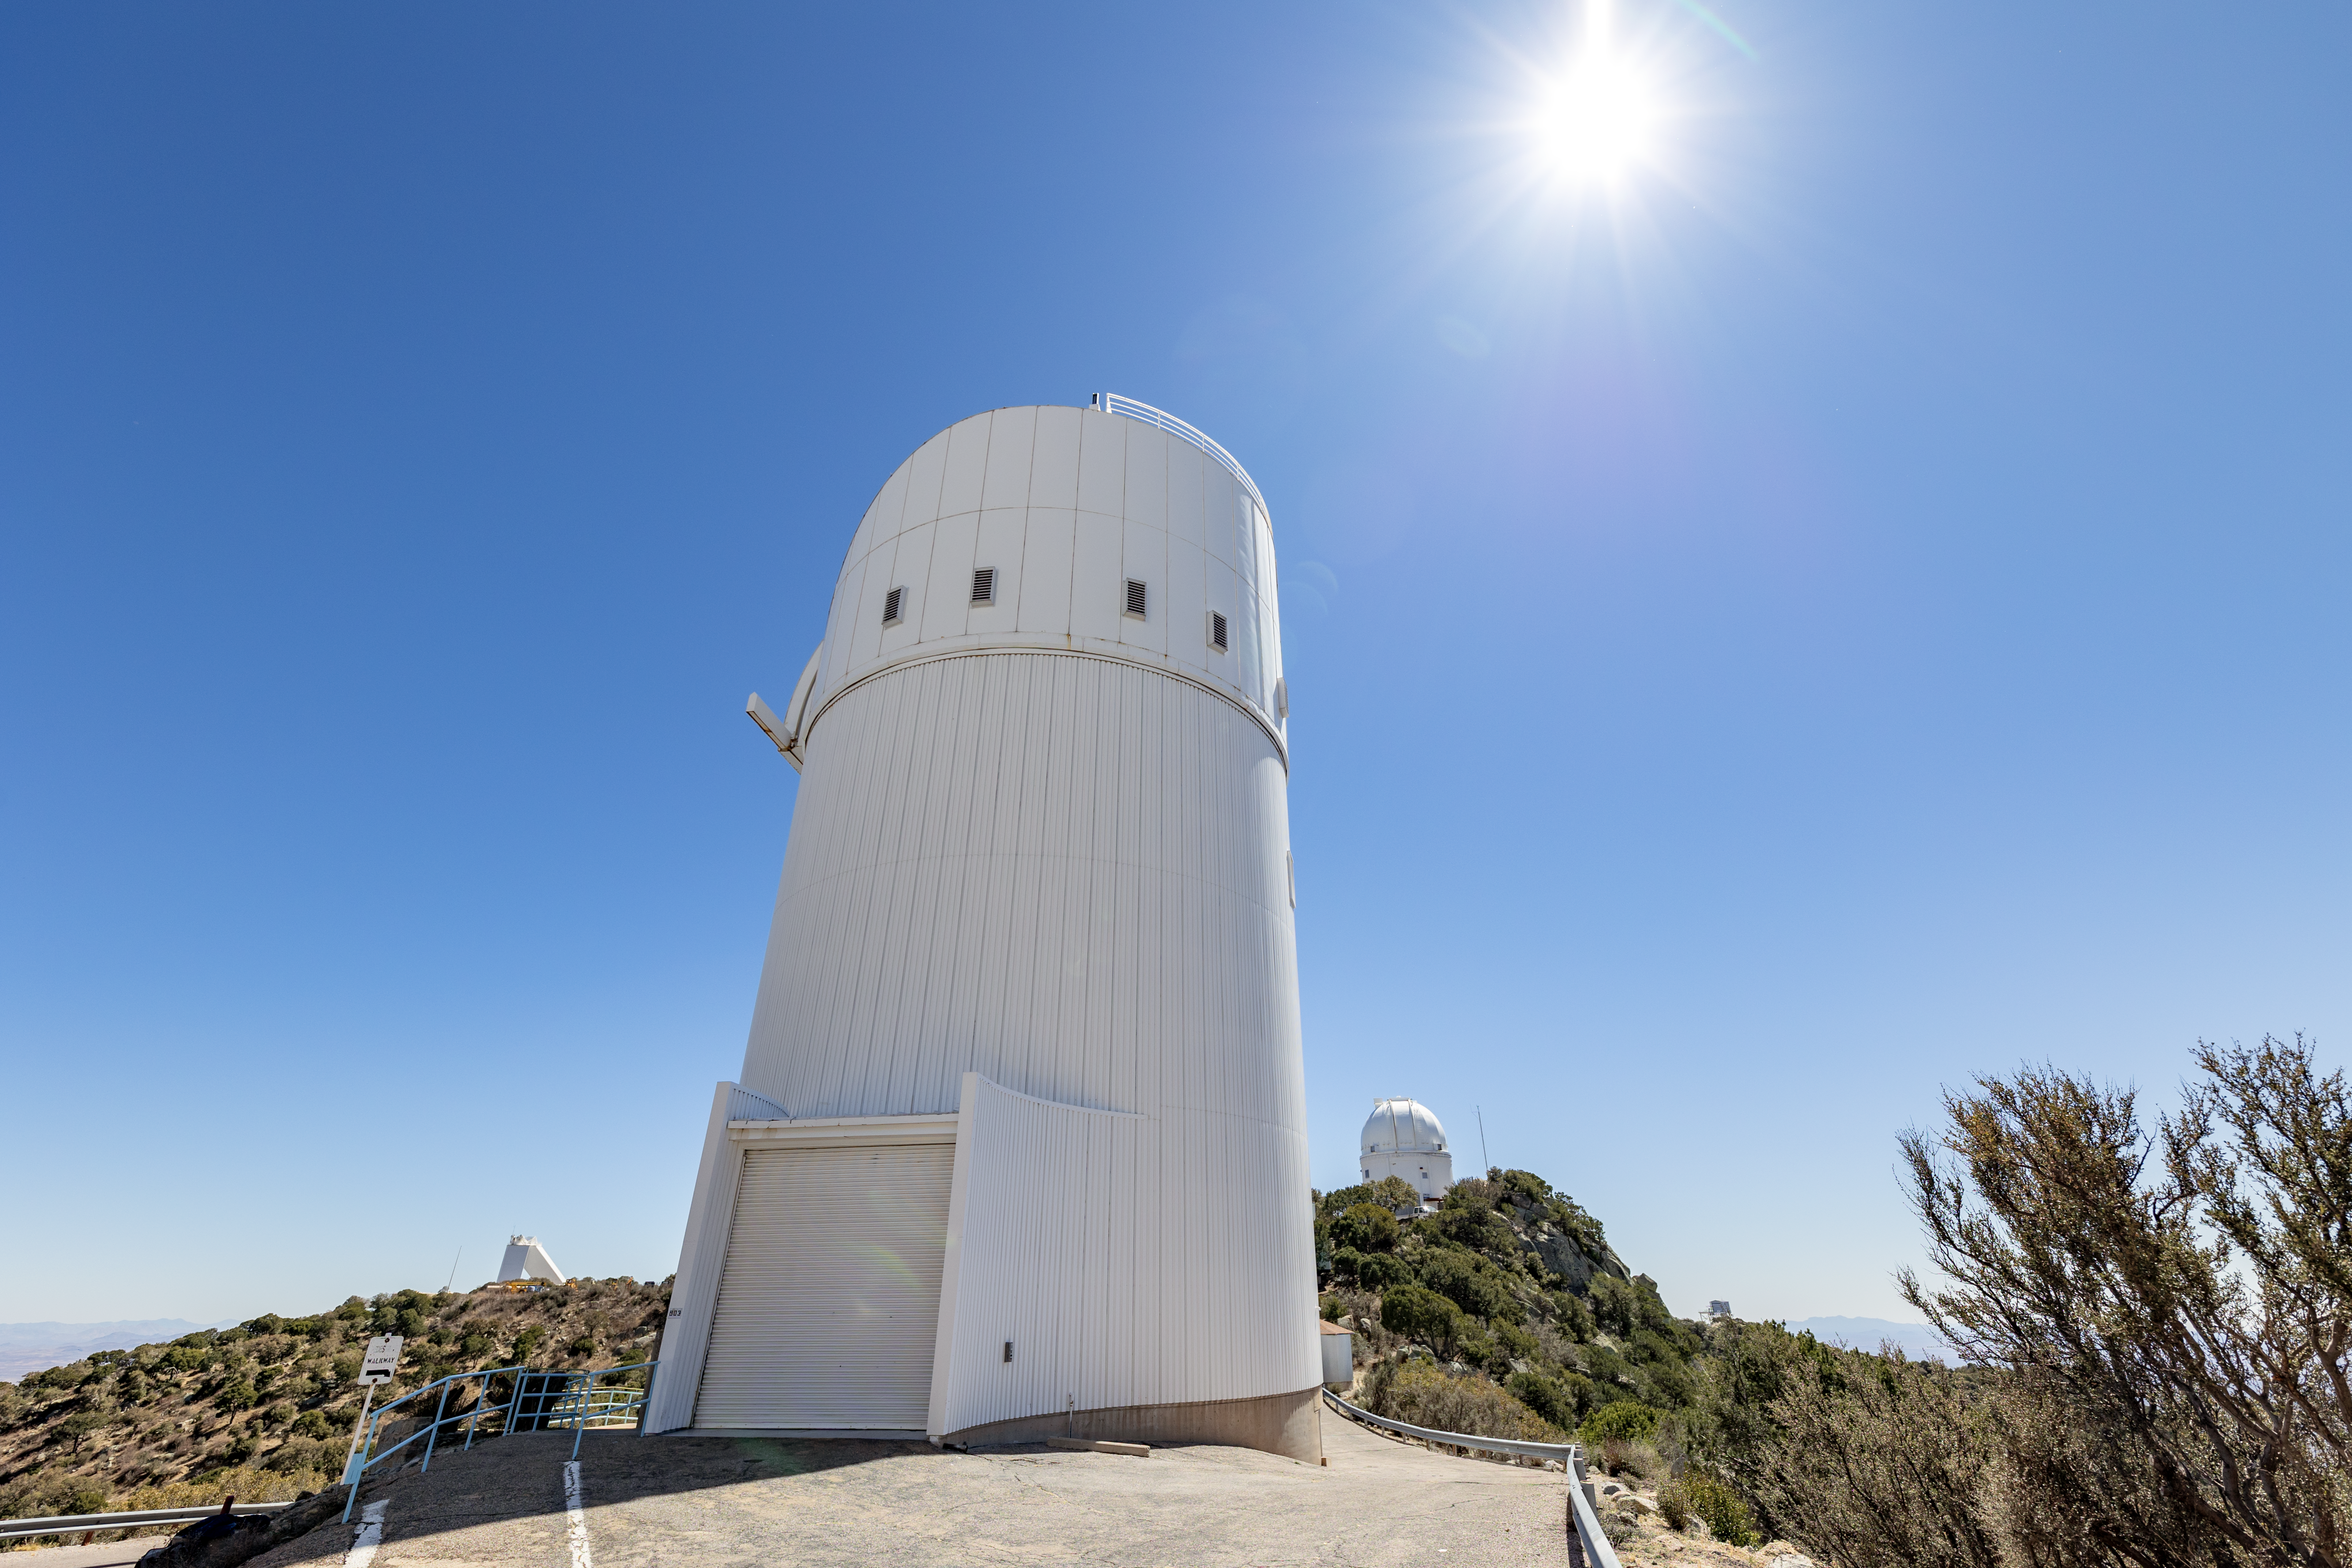

UA Bok 2.3-meter Telescope

The UA Bok 2.3-meter Telescope on a clear day on Kitt Peak National Observatory in Arizona.

Credit: KPNO/NOIRLab/NSF/AURA/T. Slovinský